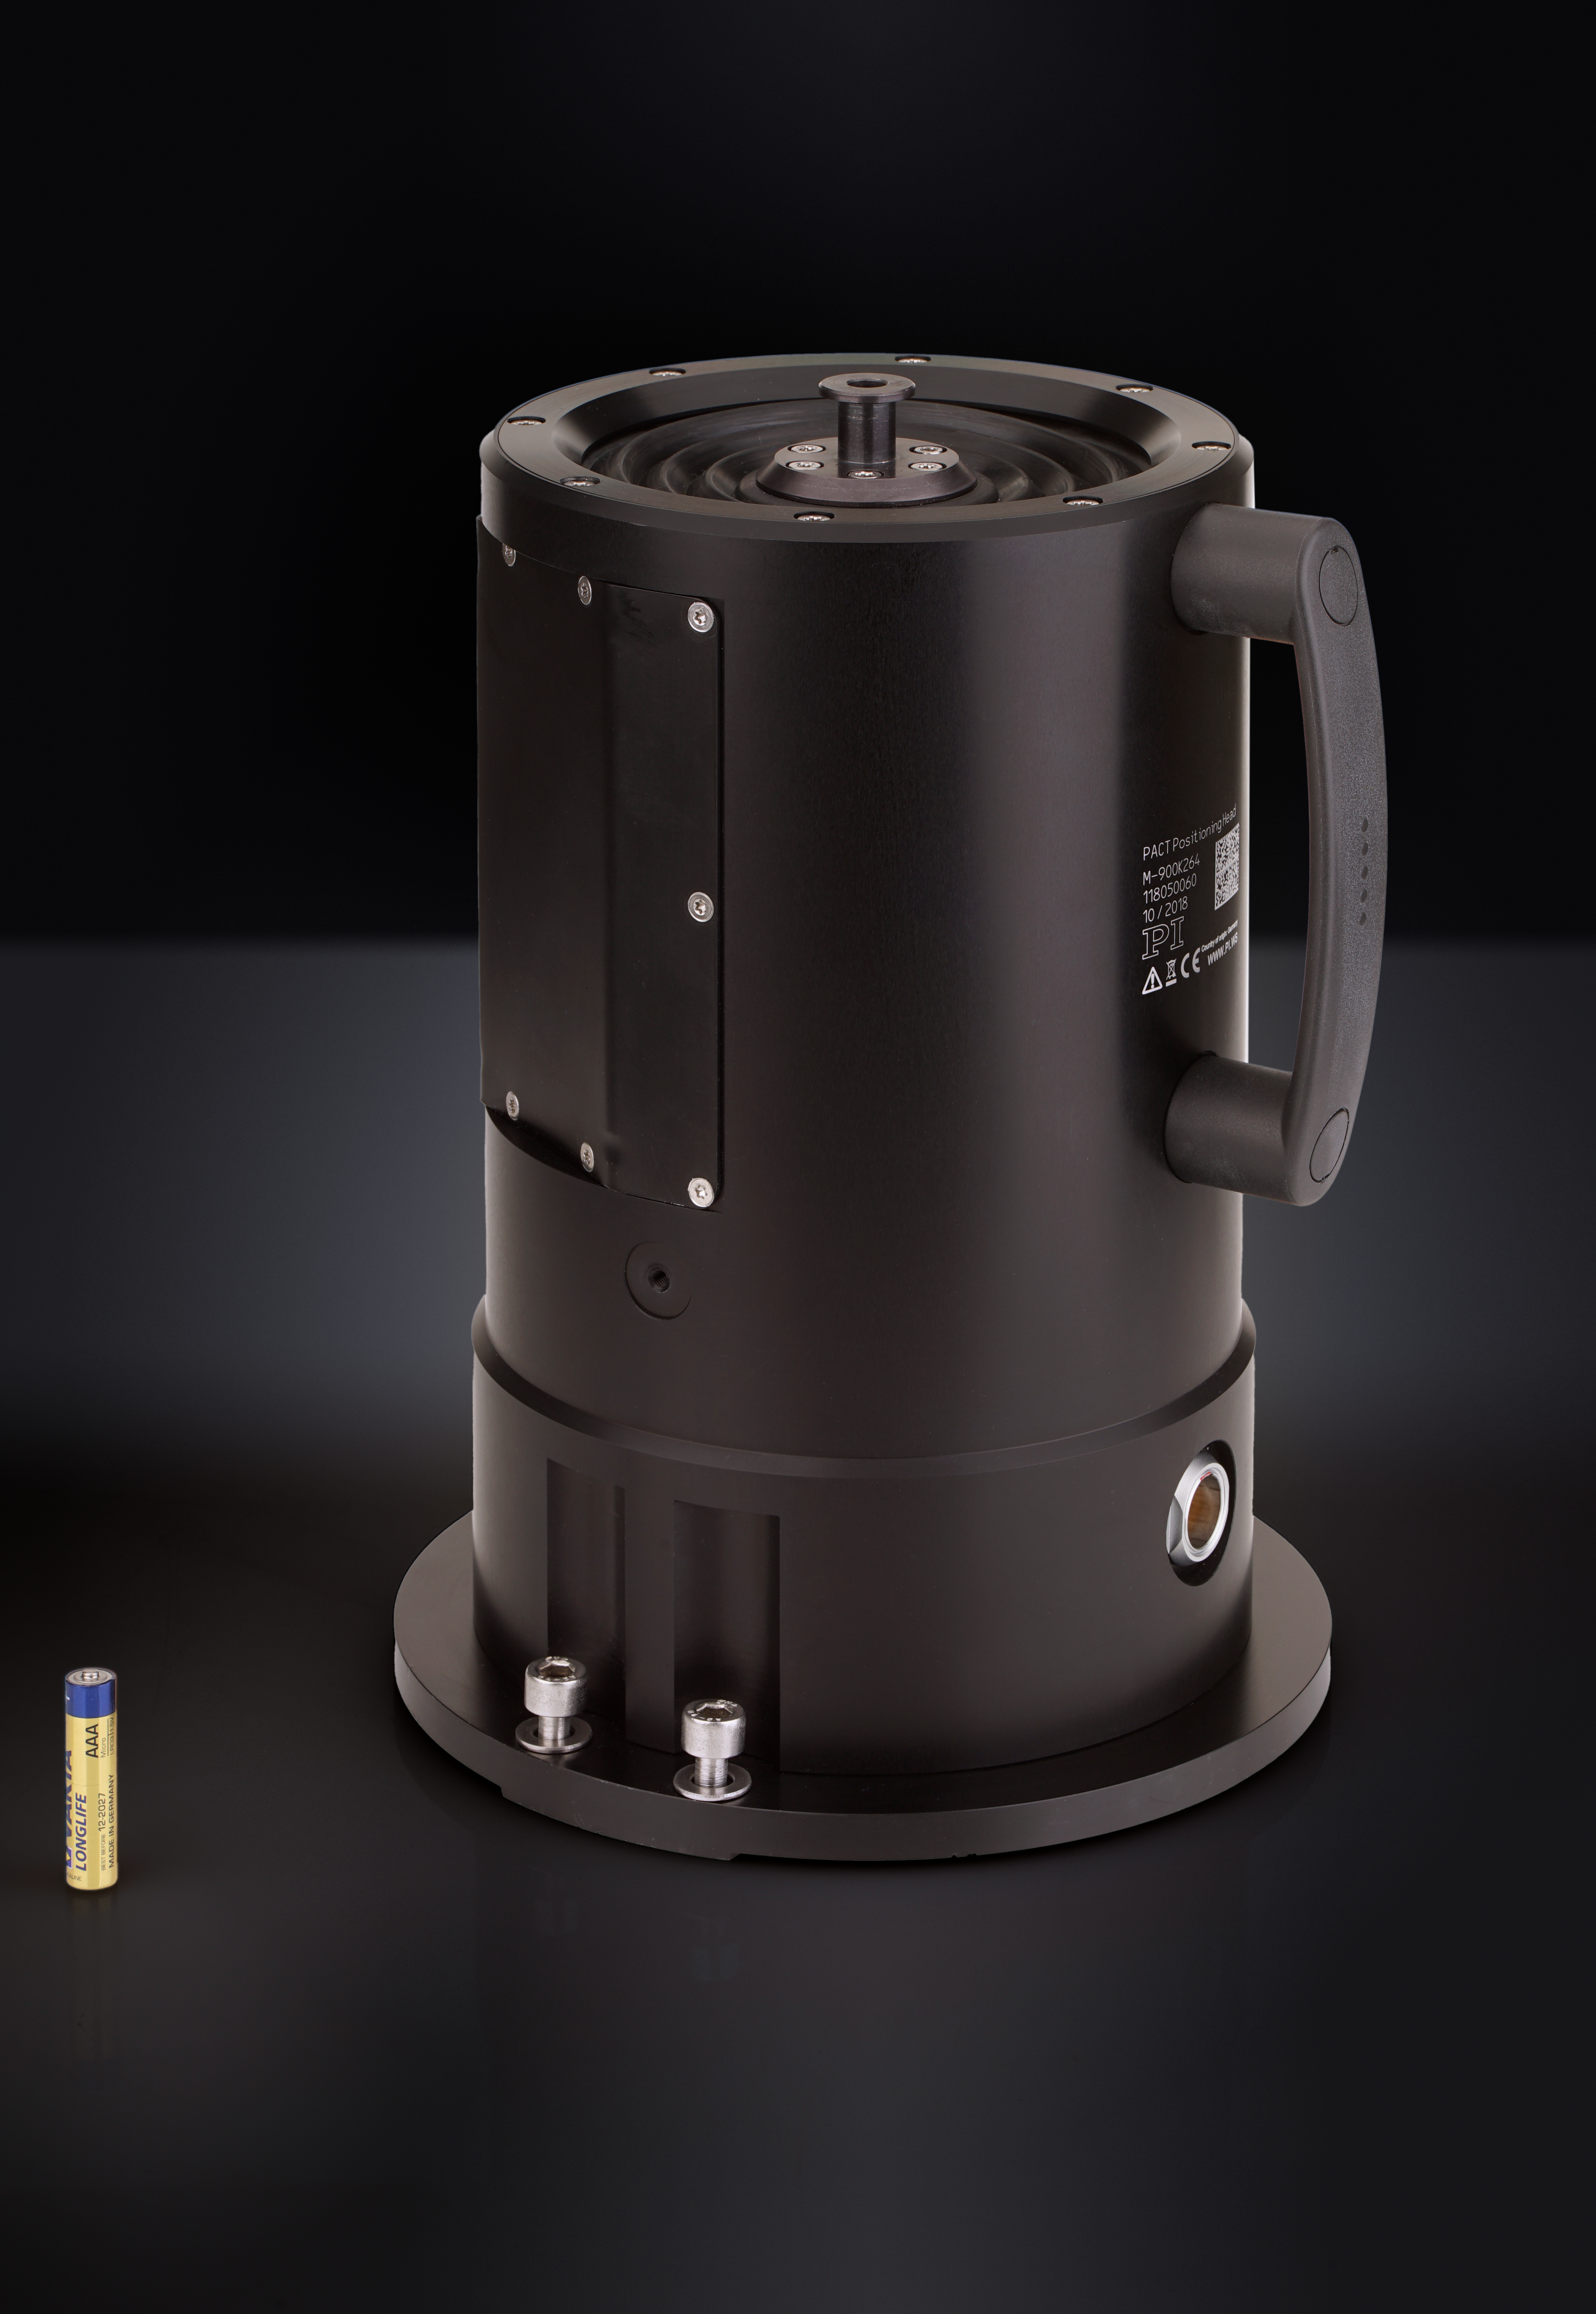

Position actuators for the ELT primary mirror segments

On the ELT’s M1 mirror, each individual mirror segment will be installed on three position actuators, which are built by the German company Physik Instrumente (PI). These actuators constantly adjust the position of the mirror segments through tiny, precise movements. A total of 2394 position actuators, three per mirror segment, will adjust the position of the mirror. This photo shows one of the position actuators, with a AAA battery shown for scale.

Credit: PI